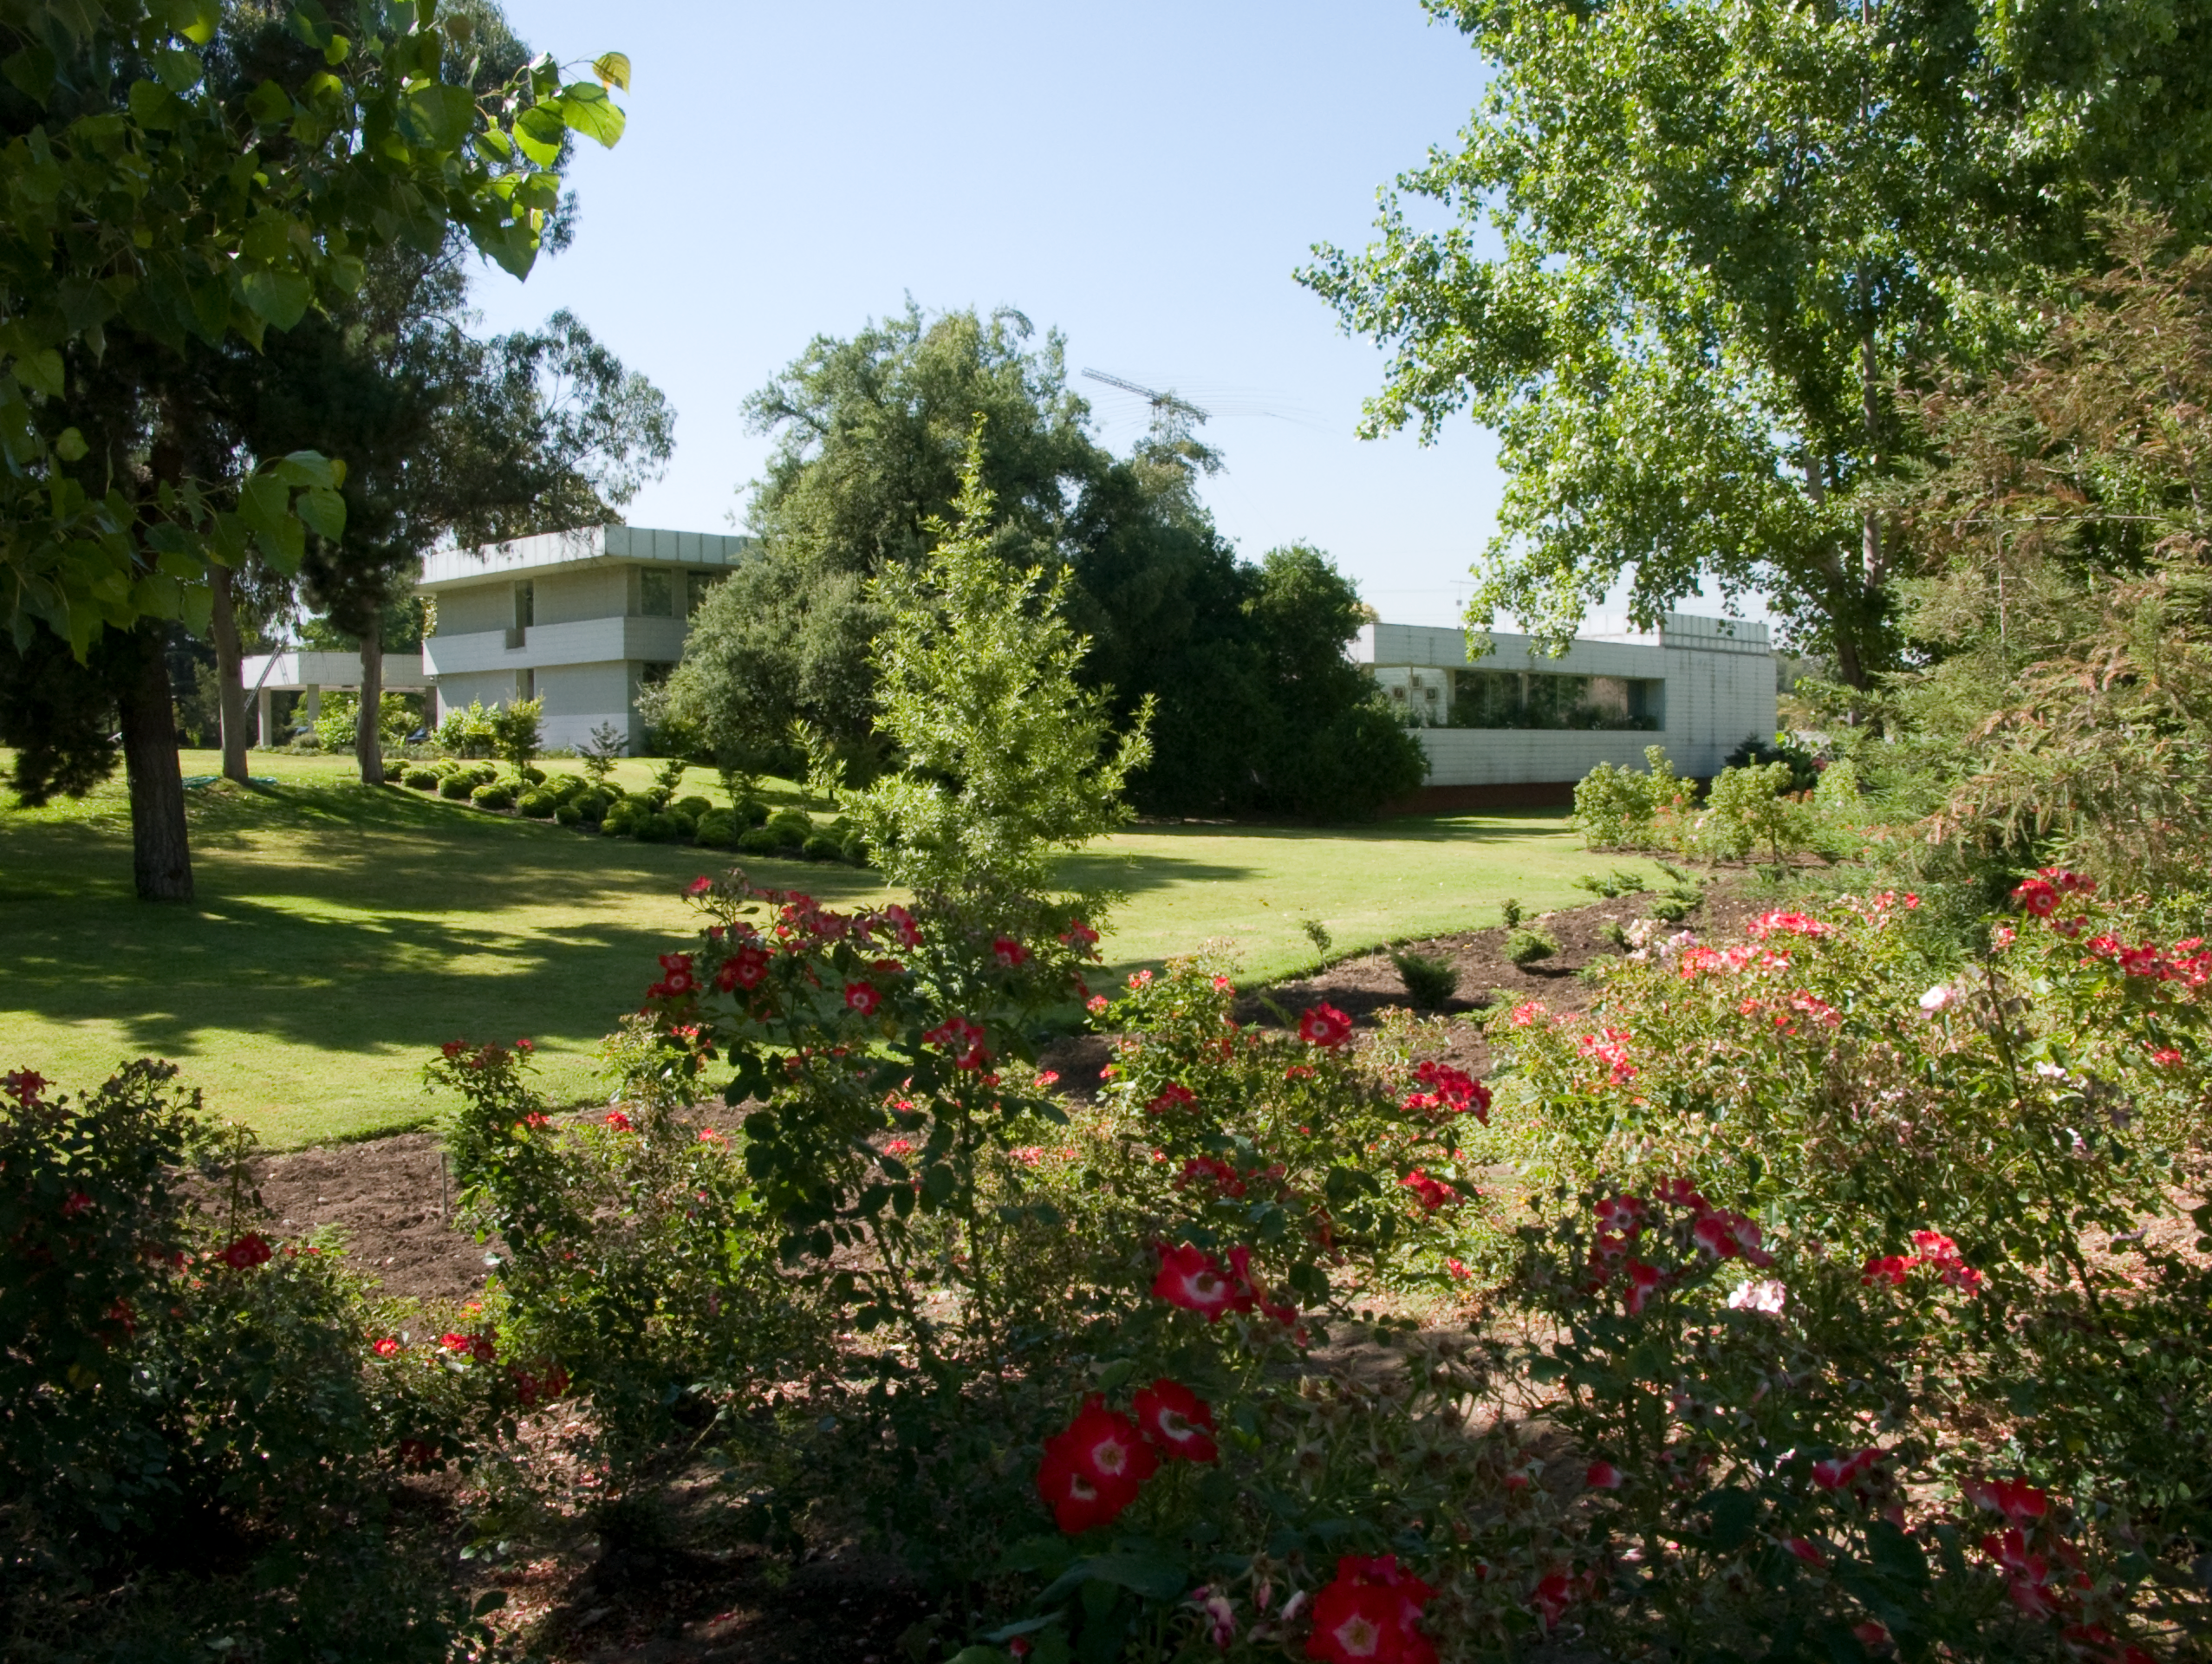

Vitacura

ESO Headquarters in Chile is situated next to the UN building in the Vitacura district - it was constructed in 1967-69 and houses the ESO/Chile administration, as well as offices for the ESO astronomers and a comprehensive library.

Credit: ESO